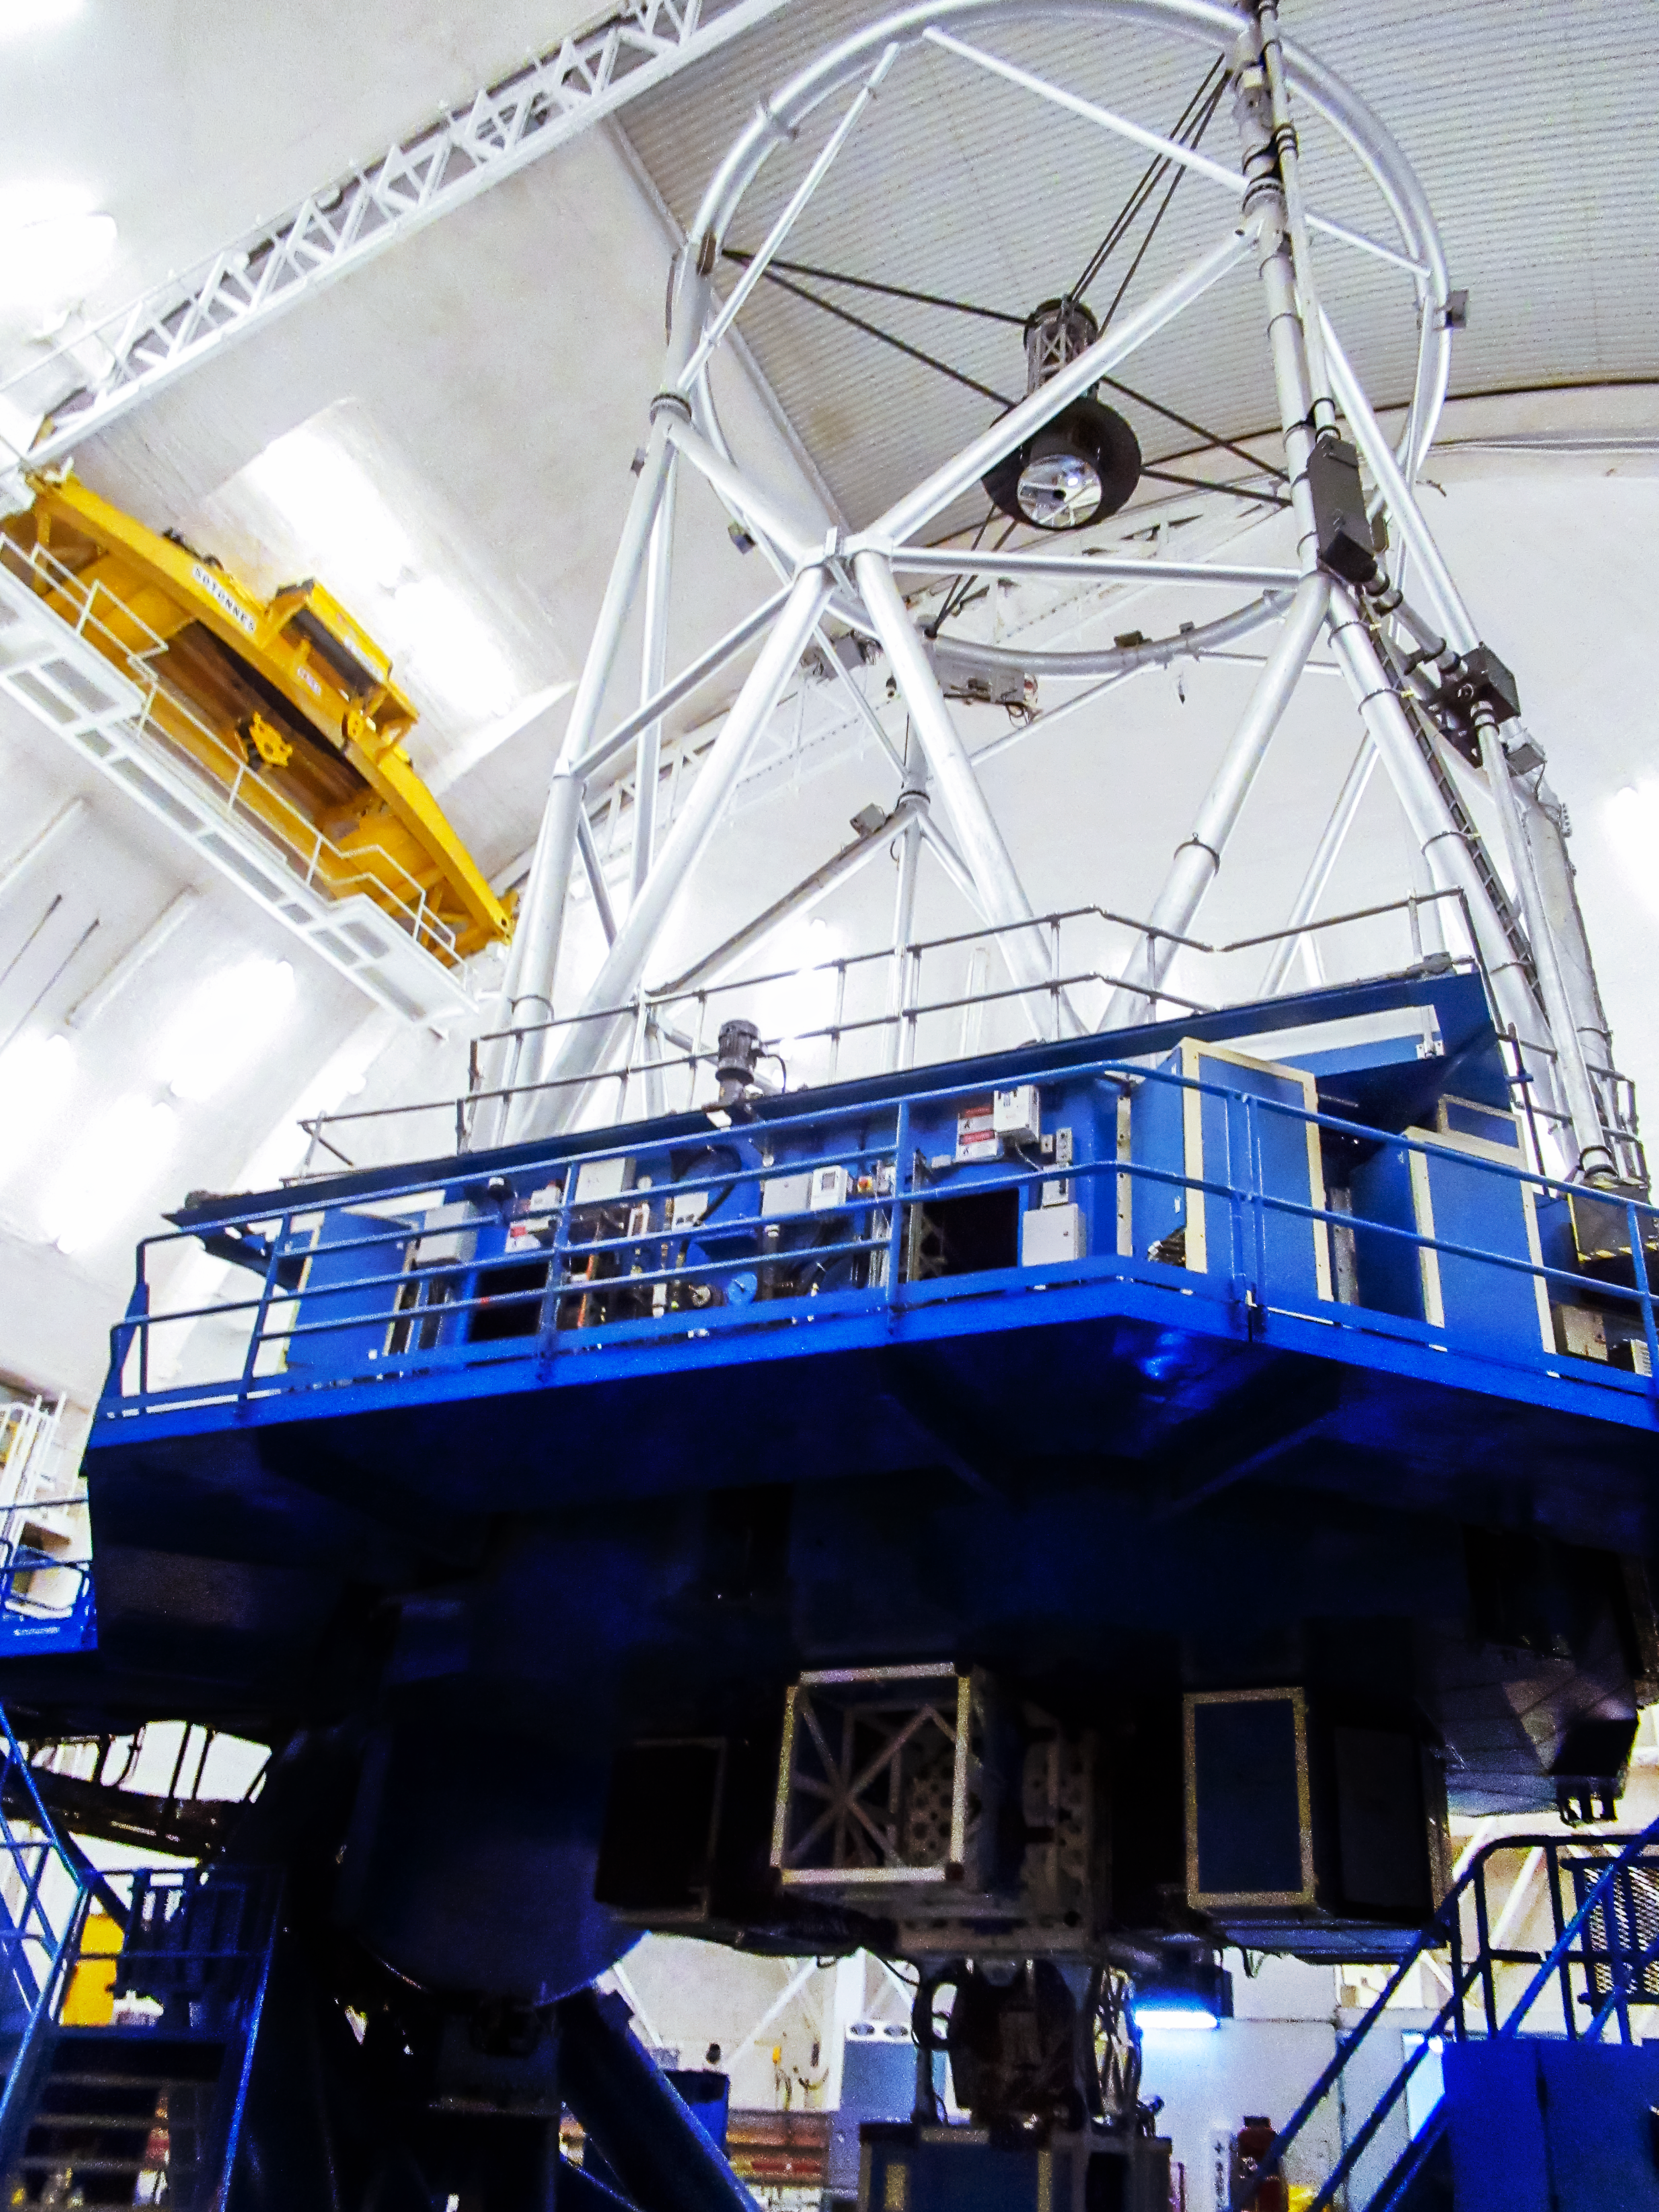

Gemini North telescope

Gemini North telescope pointed at zienith with the dome lights on.

Credit: International Gemini Observatory/NOIRLab/NSF/AURA/V. Thomas